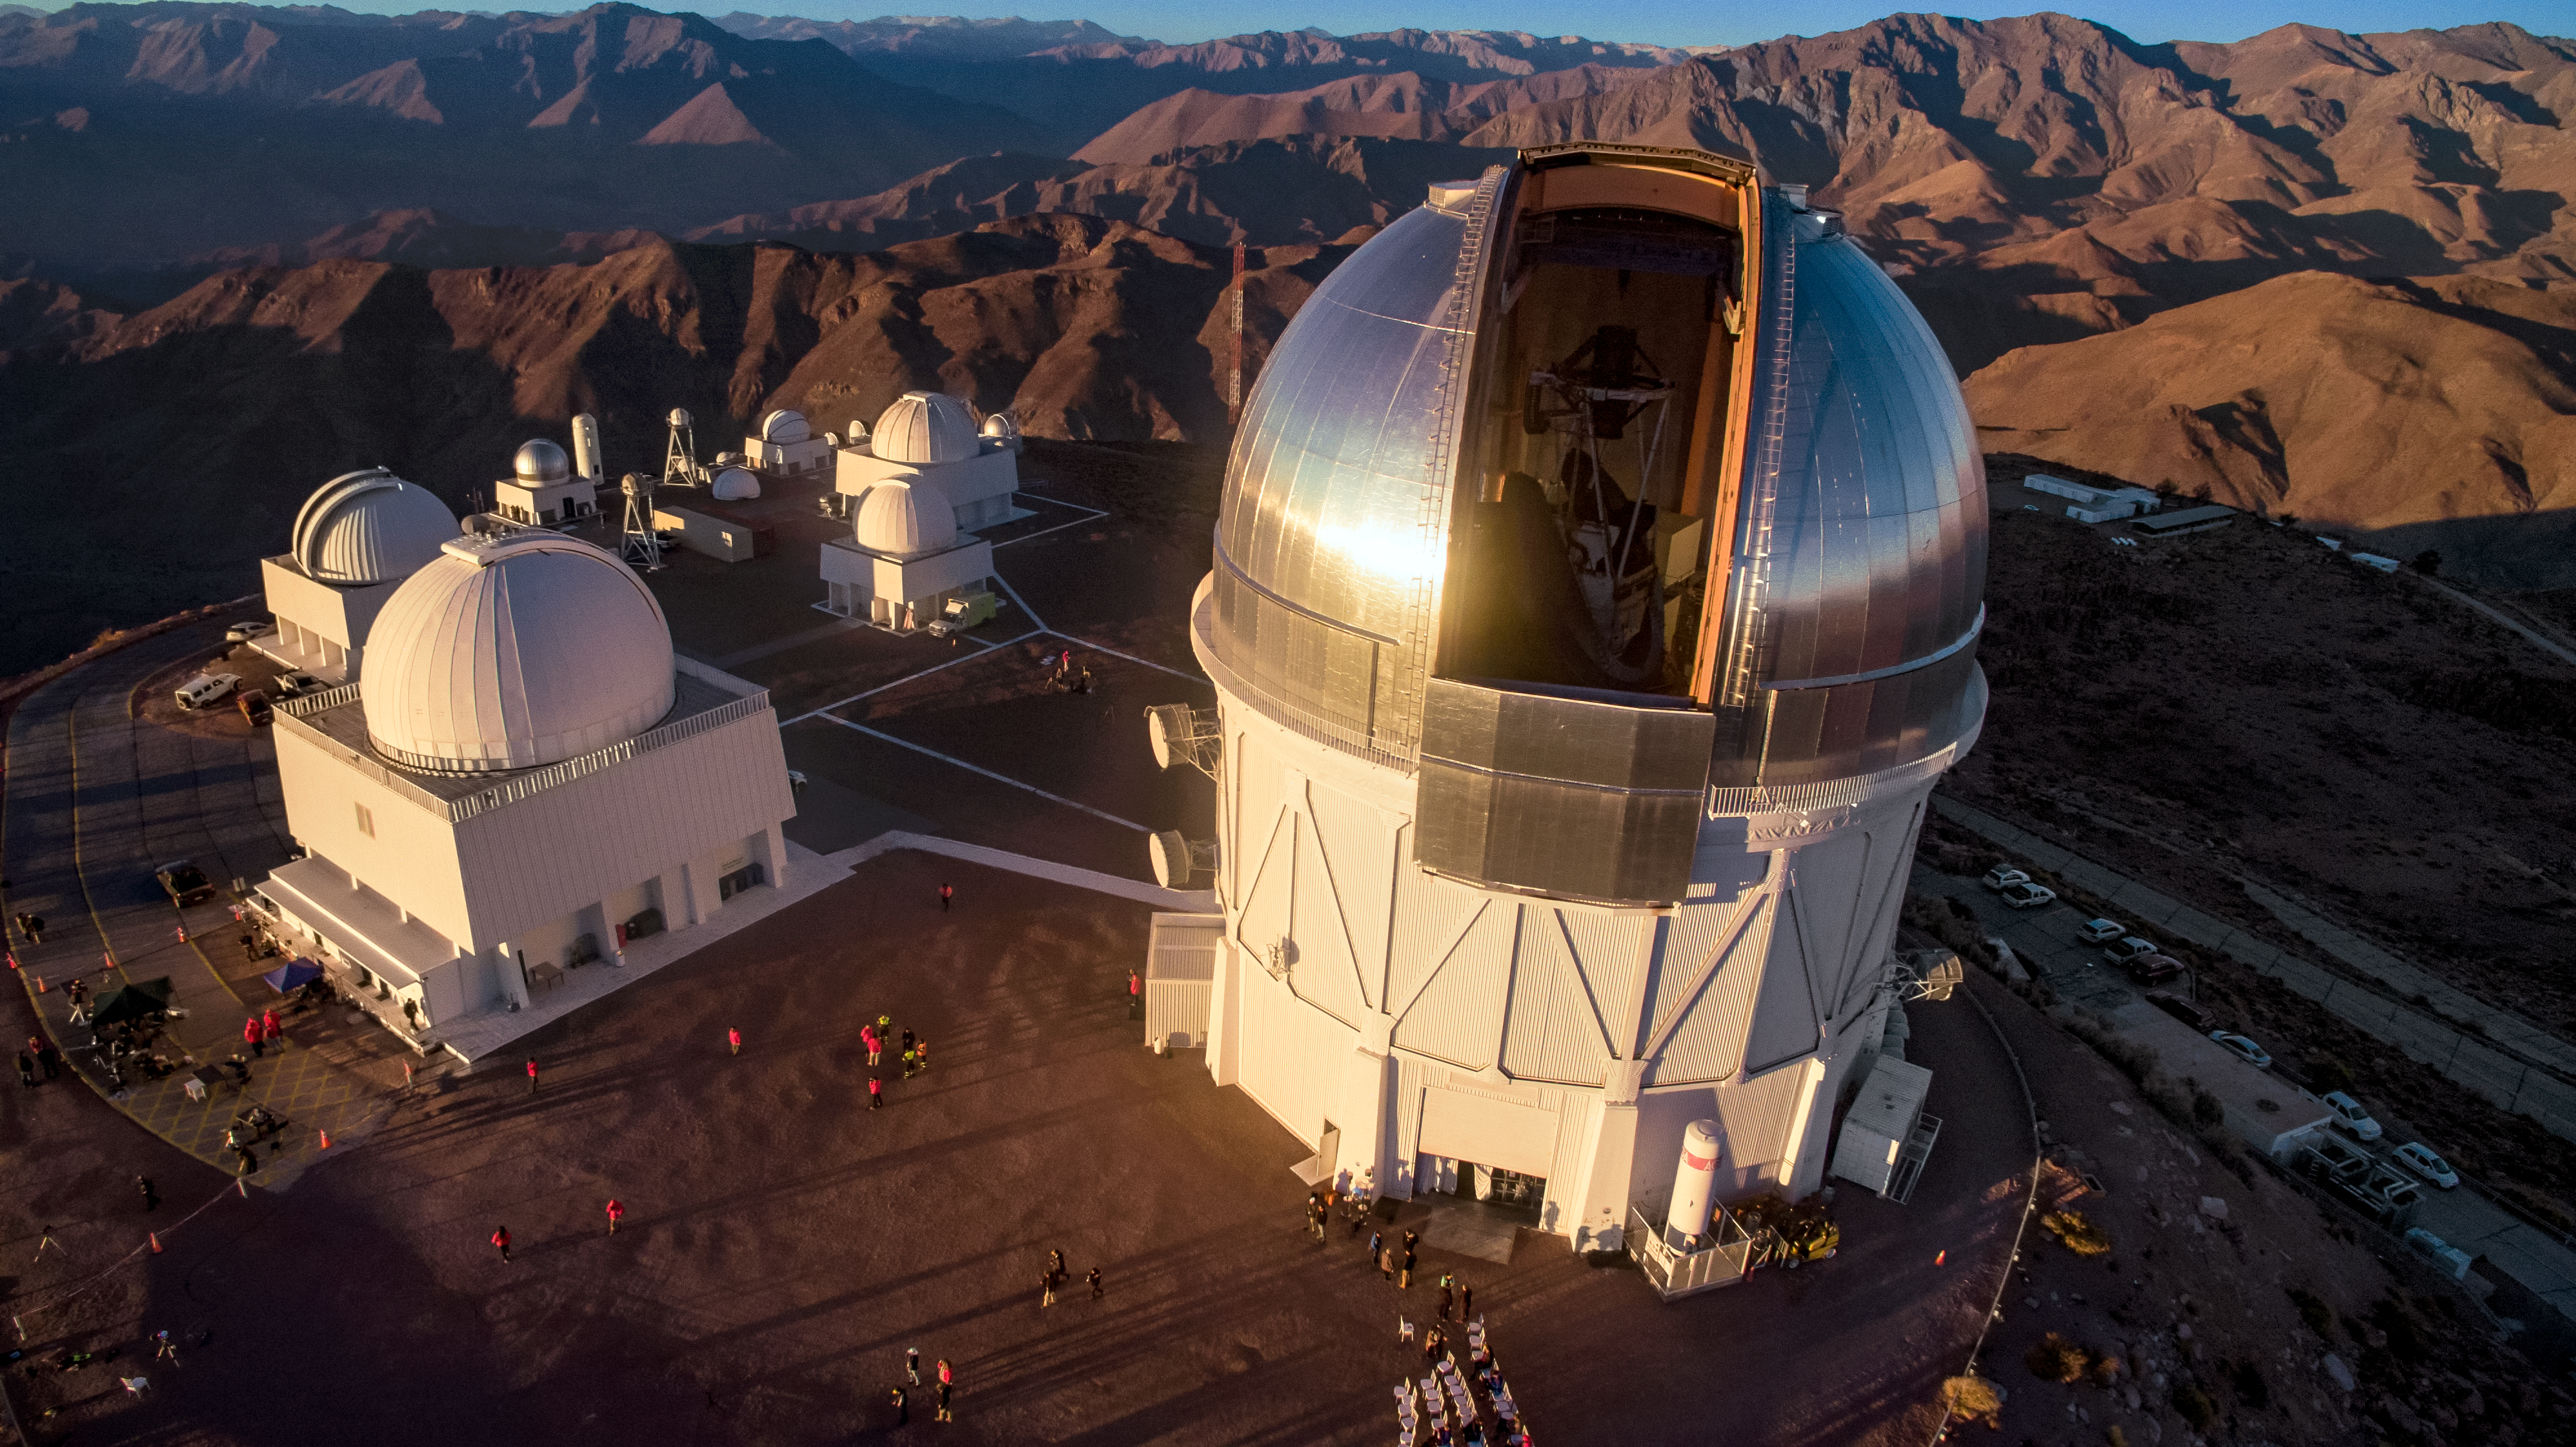

CTIO telescopes at sunset

The Víctor M. Blanco 4-meter Telescope at sunset on 2 July 2019.

Credit: CTIO/NOIRLab/NSF/AURA/P. Marenfeld